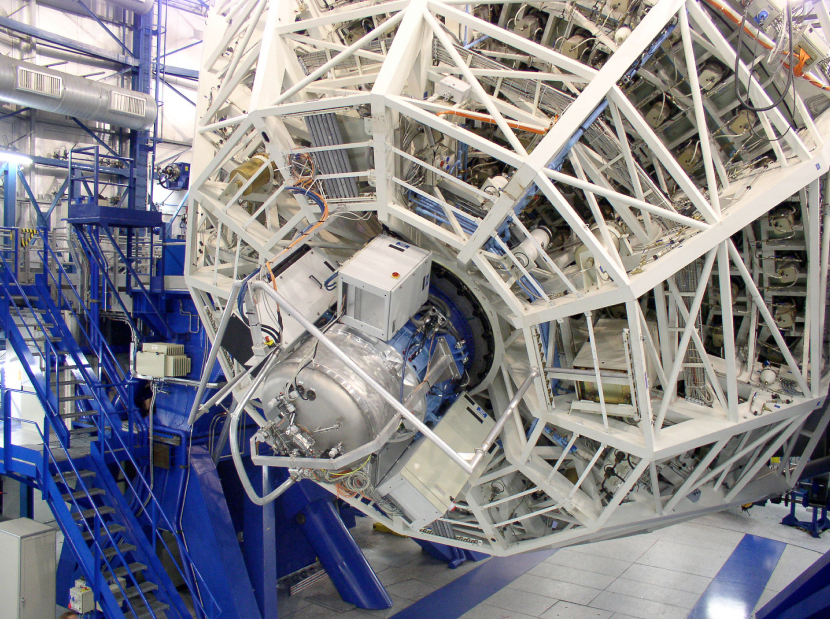

SINFONI undergoing balancing and flexure tests at VLT Yepun

SINFONI attached to the Cassegrain focus of the 8.2-m VLT Yepun telescope during balancing and flexure tests.

Credit: ESO